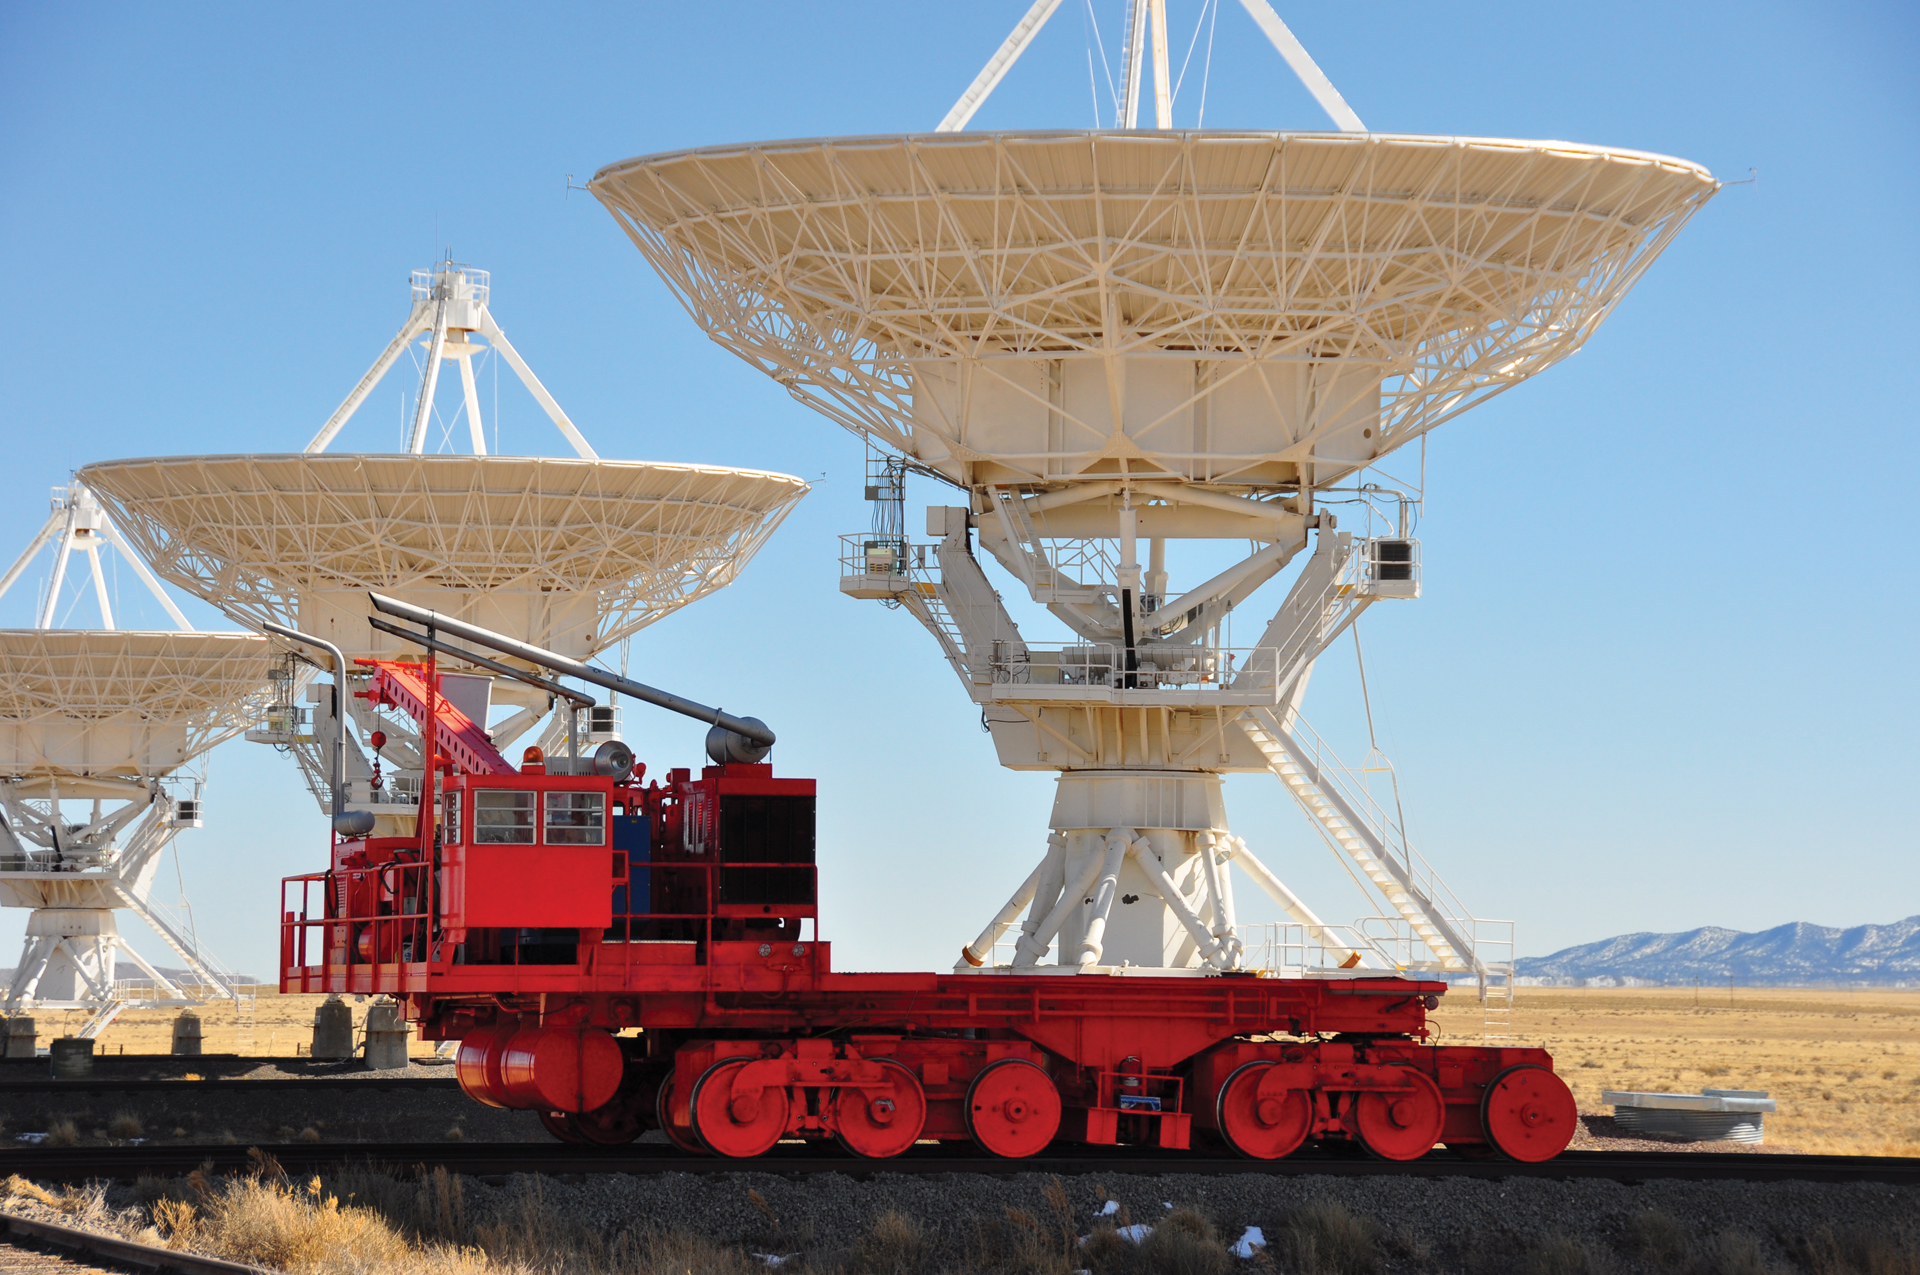

VLA Antenna Transporter peddles by a telescope

There are over 40 miles of double tracks stretched throughout the VLA for these transporters. These massive machines can gently lift and carry these 230-ton antennas around the array with ease. The antennas’ distances from each other are changed several times a year to change the VLA’s eye on the sky. Each one cycles into and out of the Antenna Assembly Building for routine servicing over the course of several years.

Credit: T. Burchell, NRAO/AUI/NSF